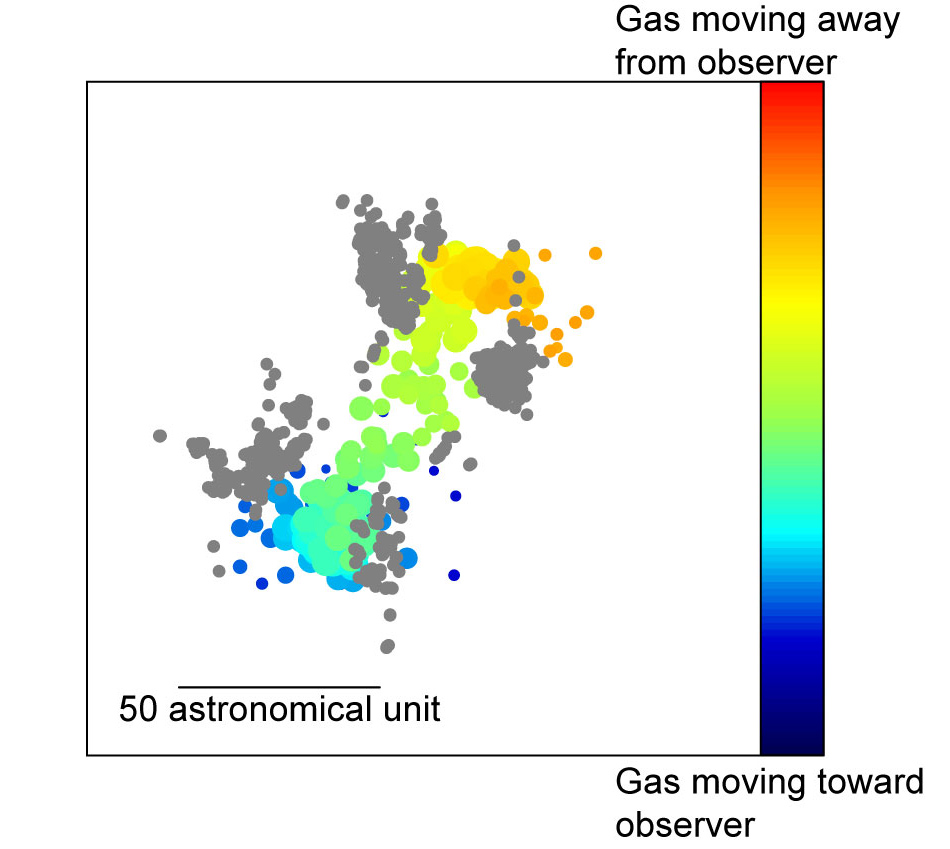

Distribution of the radio emission from water molecule

Distribution of the radio emission from water molecule at 336 GHz observed by ALMA. The color indicates the motion of the water molecule; blue means the gas moving toward us and orange indicates the gas moving away from us. The gray dots shows the distribution of the SiO maser emission detected by VERA. Researchers interprets that the SiO maser traces the root of the jet. Cred: The Atacama Large Millimeter/submillimeter Array (ALMA), ALMA(ESO/NAOJ/NRAO), R. Hills.

Credit: ALMA (ESO/NAOJ/NRAO)